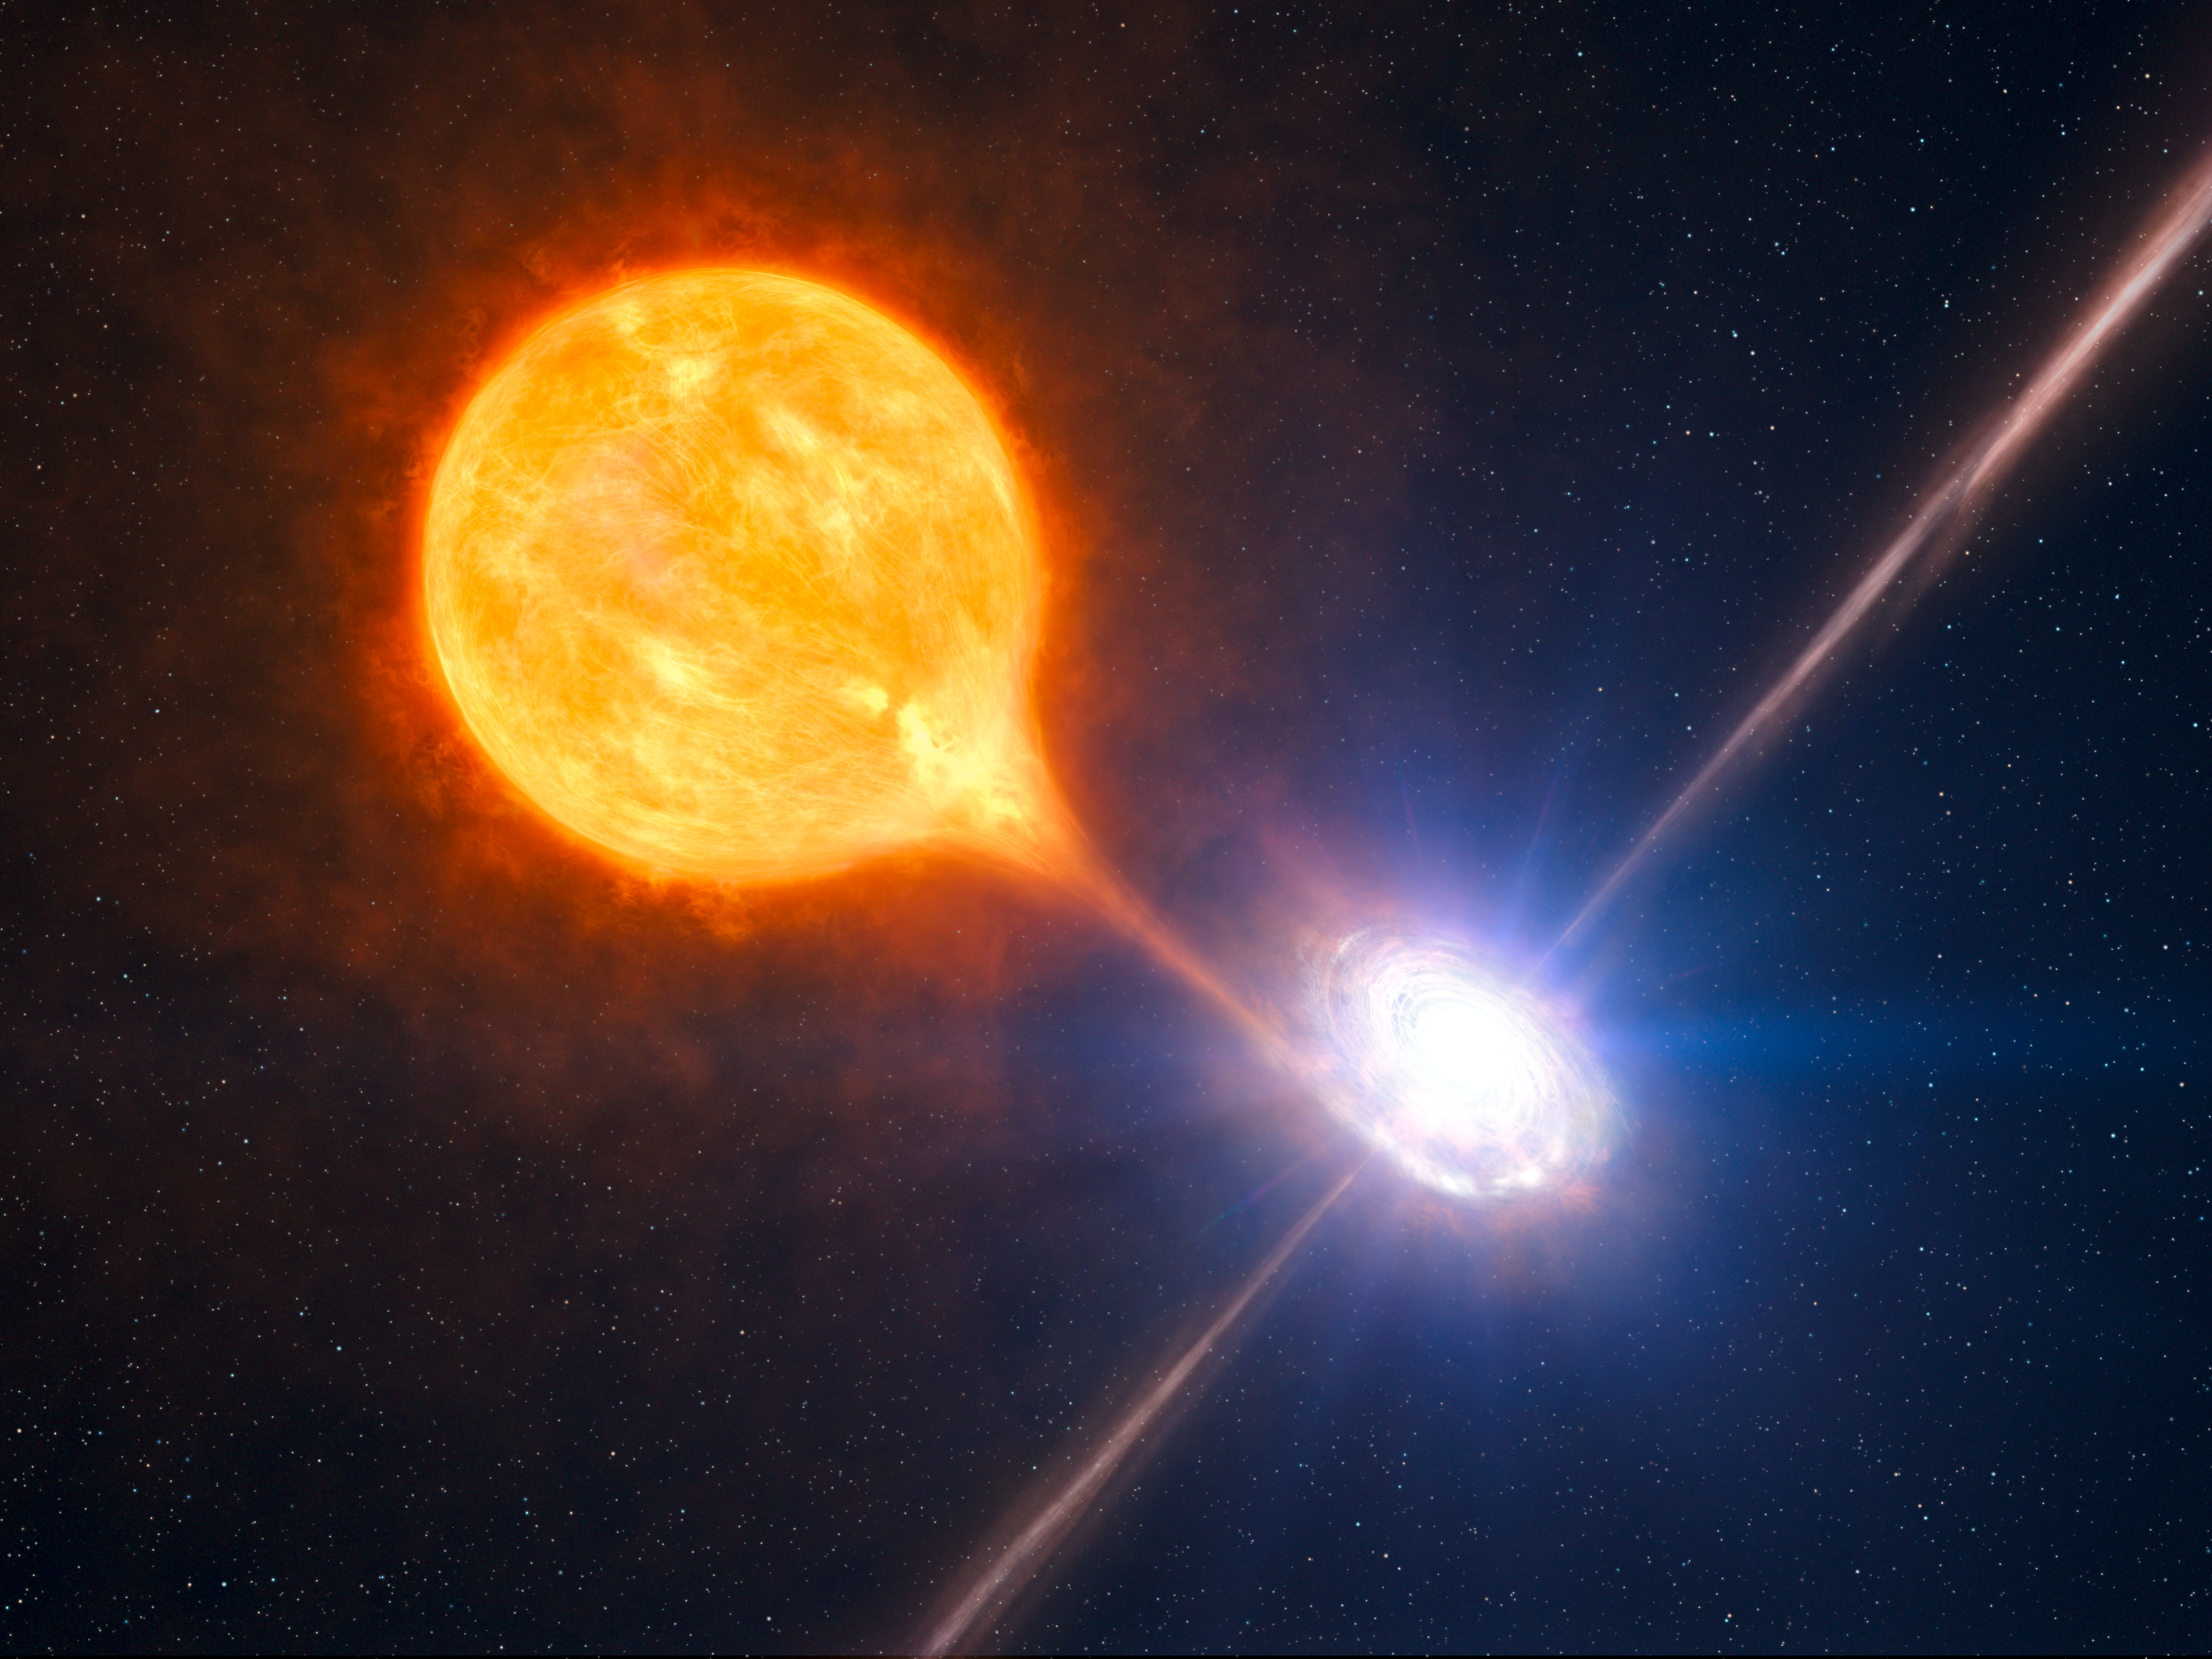

A stellar black hole

Combining observations done with ESO's Very Large Telescope and NASA's Chandra X-ray telescope, astronomers have uncovered the most powerful pair of jets ever seen from a stellar black hole. The black hole blows a huge bubble of hot gas, 1000 light-years across or twice as large and tens of times more powerful than the other such microquasars. The stellar black hole belongs to a binary system as pictured in this artist’s impression.

Credit: ESO/L. Calçada/M.Kornmesser